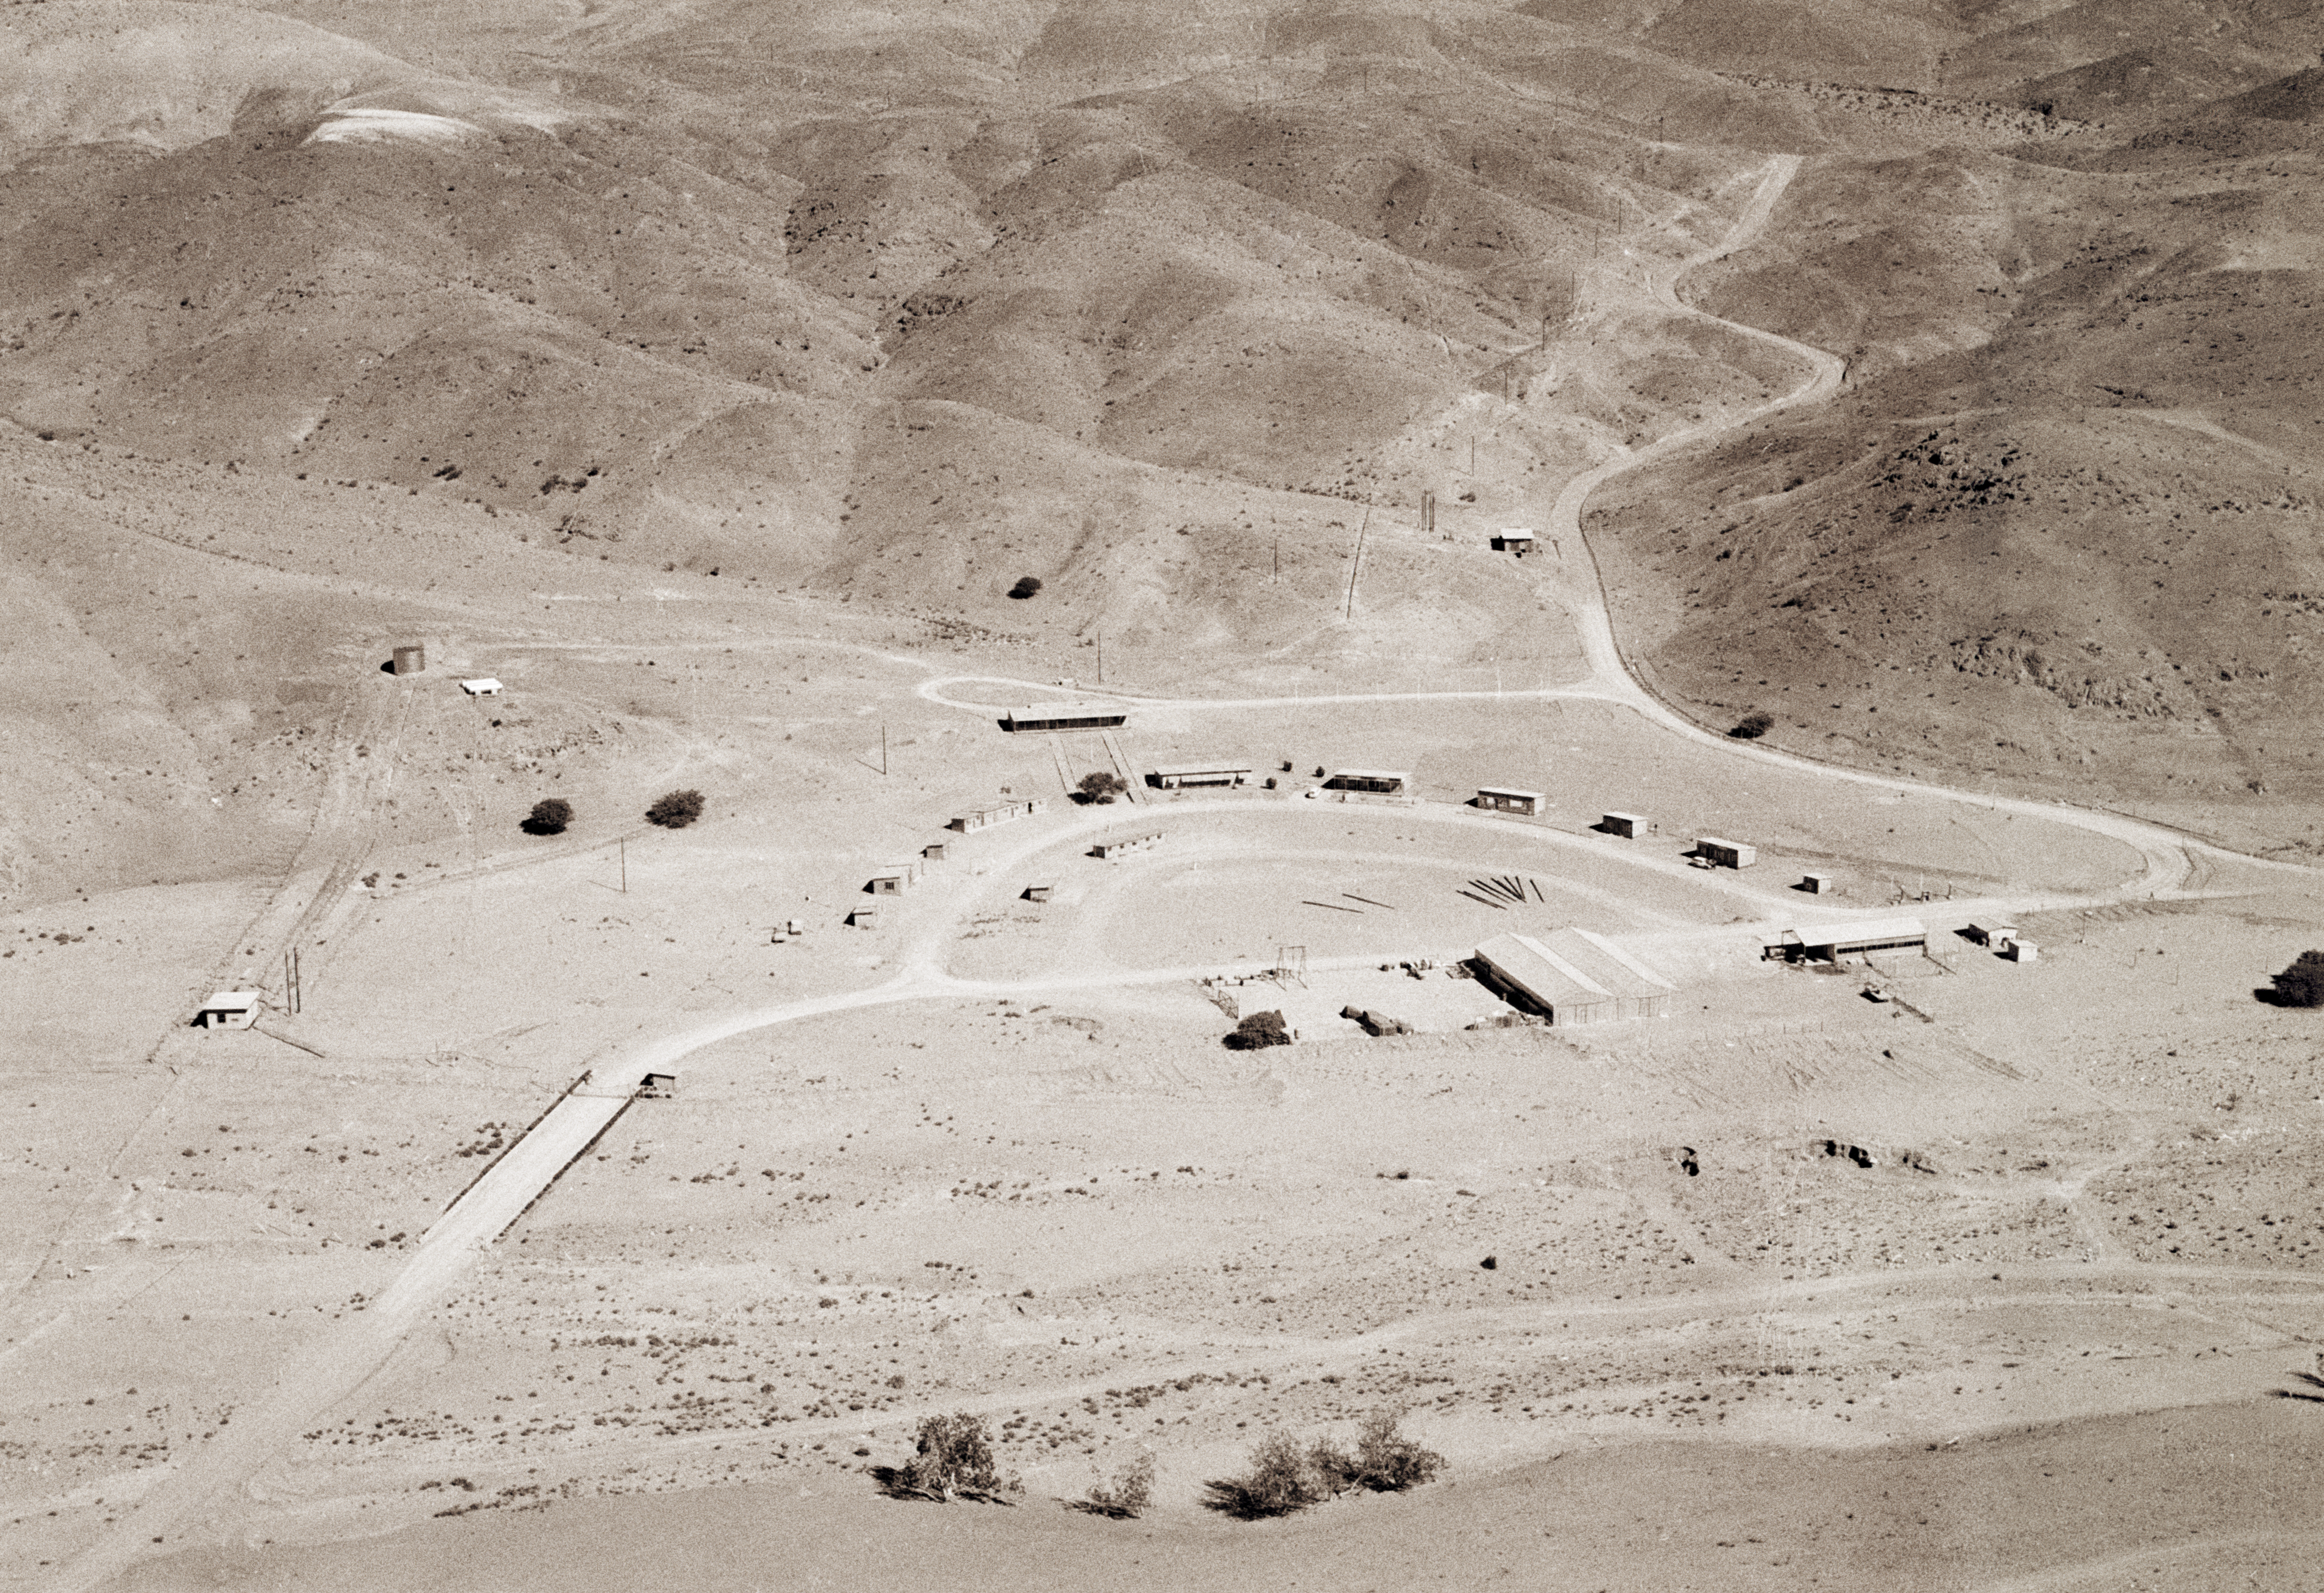

Pelicano: La Silla base camp, Oct1966

Pelicano is a small oasis nested in a valley at the foot of La Silla. Its wells provide the Observatory''s water. ESO installed its original base camp in Pelicano, seen here soon after its construction, in Oct.1966. Today, the main access gate to the Observatory is still in the middle of the oasis.

Credit: ESO/R.H.E.Holder